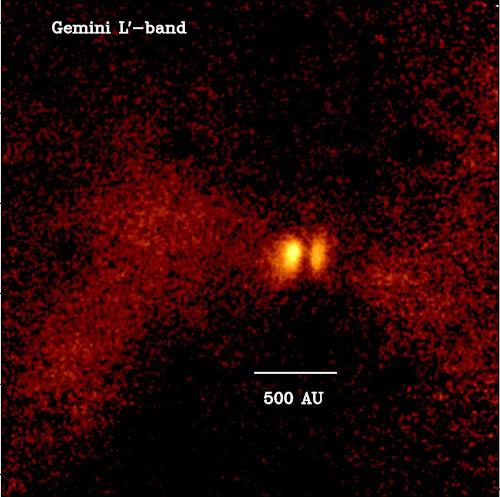

Gemini NIRI image of L1527

Gemini NIRI image of L1527 taken in L'-band (3.8 microns). The bright yellow areas are the disk surfaces separated by the narrow dark lane of the disk mid-plane. The fainter, diffuse red features are scattered light from the inner outflow cavities of the protostar.

Credit: International Gemini Observatory/NOIRLab/NSF/AURA